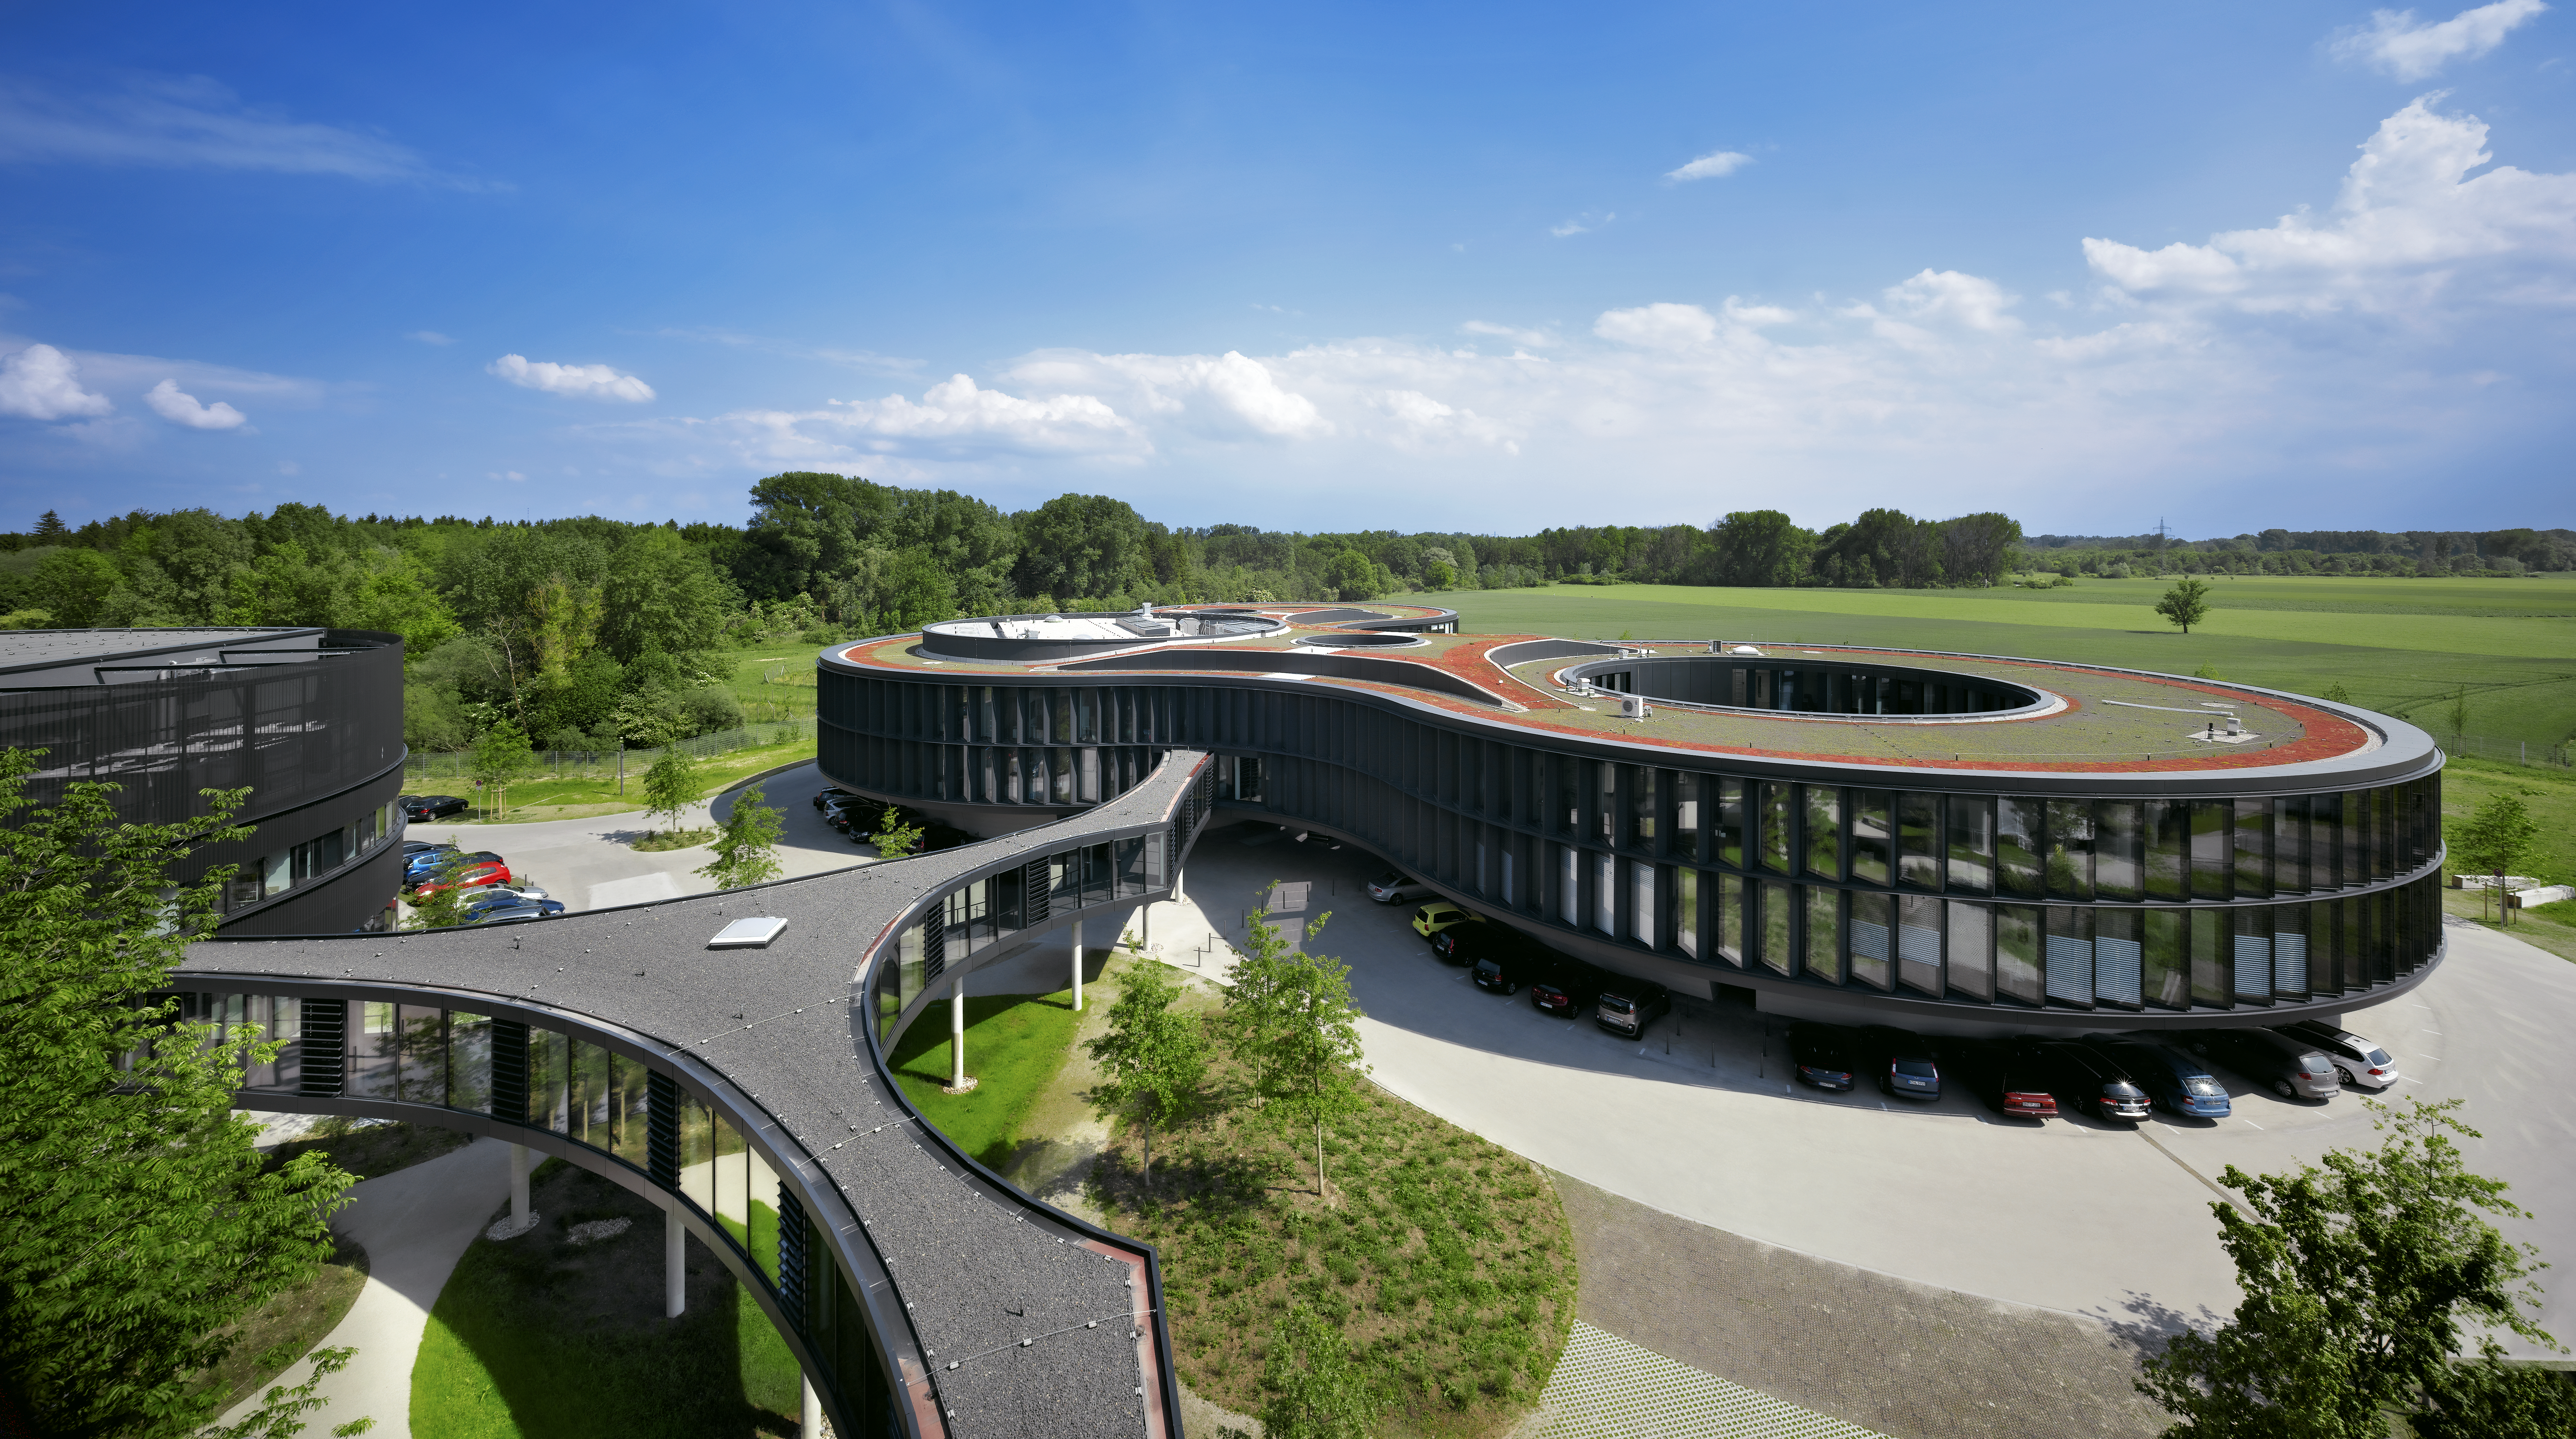

ESO Headquarters

The image shows the new office building of the ESO Headquarters in Garching, Germany, with its three large courtyards, each of the size of a different ESO telescope. To the left a part of the new technique building is visible and in the front the bridge, which is connecting the two new buildings with the original Headquarters.

Credit: Roland Halbe/ESO